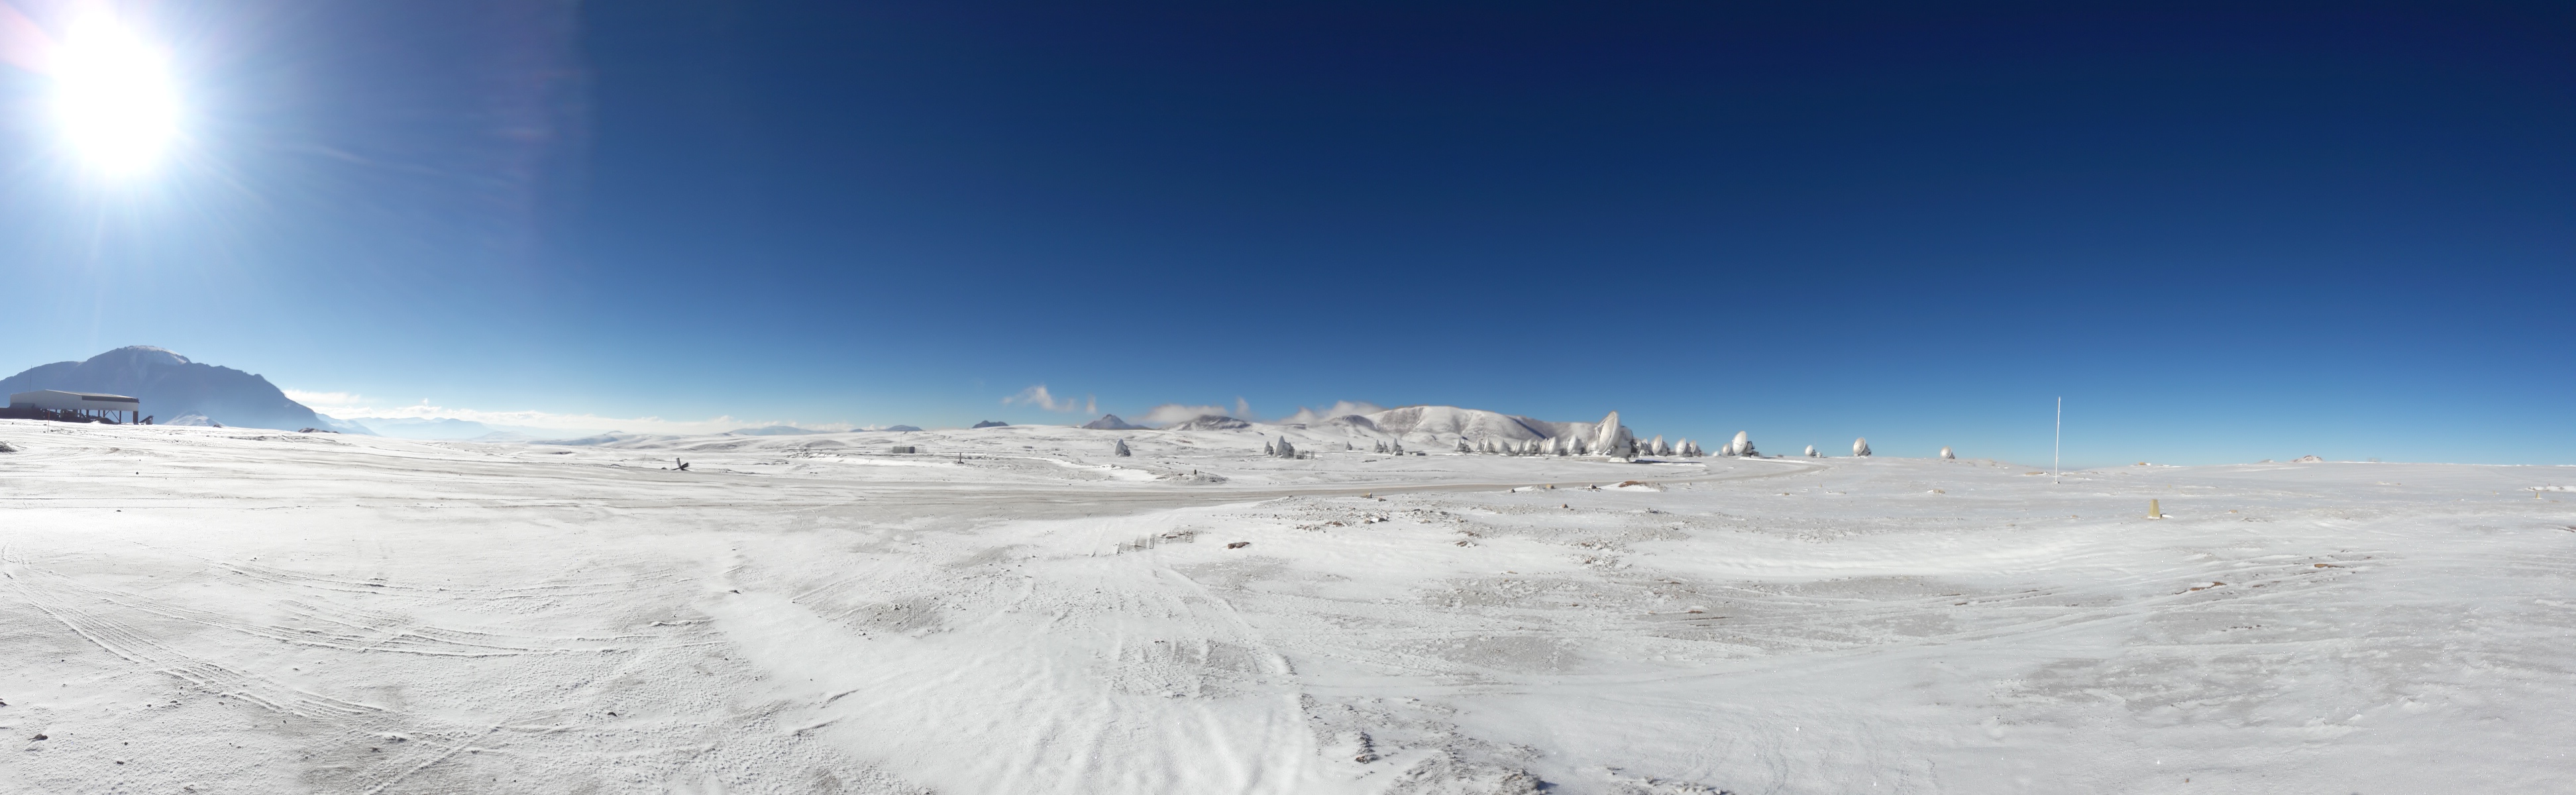

Snowy day

The Chajnantor plateau covered in snow.

Credit: Sergio Otarola (ESO/NAOJ/NRAO)